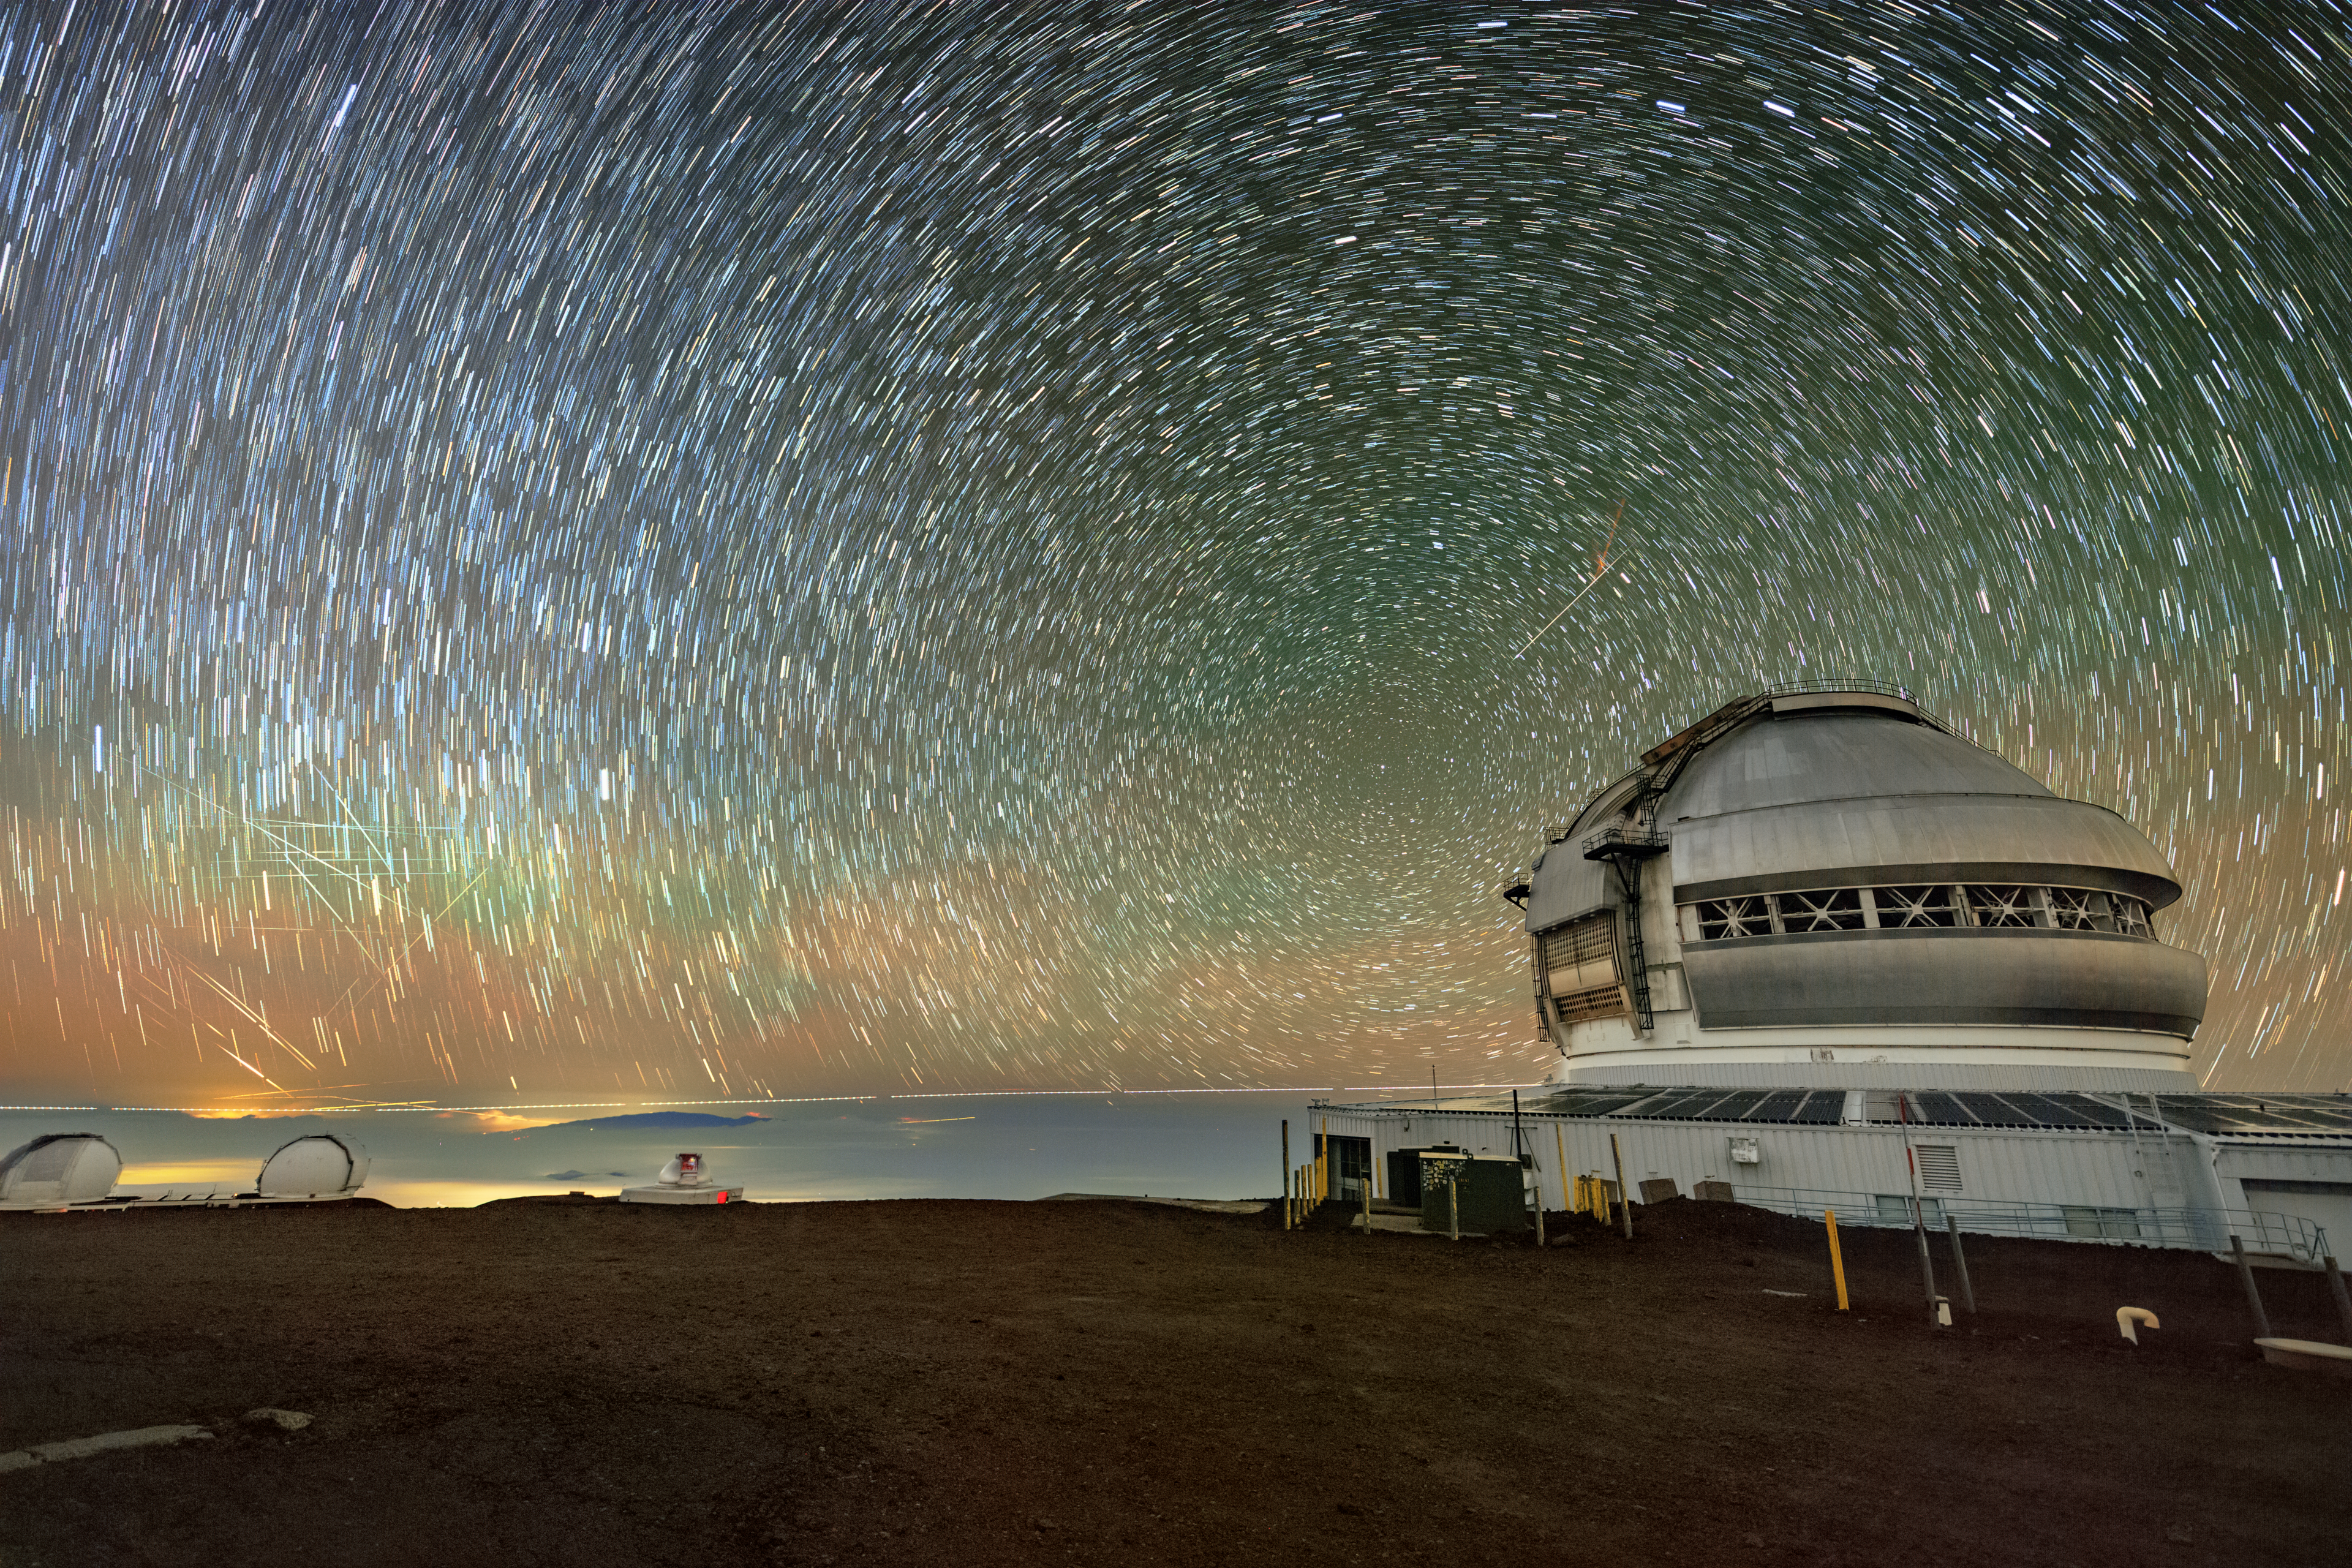

Stars and Satellites over Gemini North

That’s not a scratch on your screen; those streaks of light to the left of Gemini North are actually satellites crossing the sky, identifiable by the breaks in the streaks. Gemini North is one half of the International Gemini Observatory, supported in part by the U.S. National Science Foundation and operated by NSF NOIRLab.

Though it may not seem like it to the naked eye, the night sky is constantly shifting. Long-exposure photography like this image here can capture the motion of objects in the sky. Here, trails of light trace the pathway of stars and meteors, and more recently, the growing number of satellites in Earth’s orbit. For decades, satellites have been critical tools for many fields, such as hydrology and geology. In recent years, the number of satellites around Earth has increased profoundly for new purposes, such as broadband internet access.

The majority of satellite constellations are invisible to the unaided eye, especially in regions that are already light-polluted. However, sensitive camera detectors on telescopes like Gemini North easily pick up the light reflected by satellites, which affects astronomical data. NSF NOIRLab has been actively working to mitigate the effect of satellites on observational data and preserve the night sky near astronomical sites from all light pollution. You can learn more about this work here. NSF NOIRLab is a co-host of the Centre for the Protection of the Dark and Quiet Sky (CPS), which was recently renewed for a 5-year extension.

This image was captured during a photo visit by Jeff Warner, a photographer who documents the ever-changing skyscape in the rise of satellite launches. You can learn more about Jeff’s work here.

Credit: International Gemini Observatory/NOIRLab/NSF/AURA/J. Warner